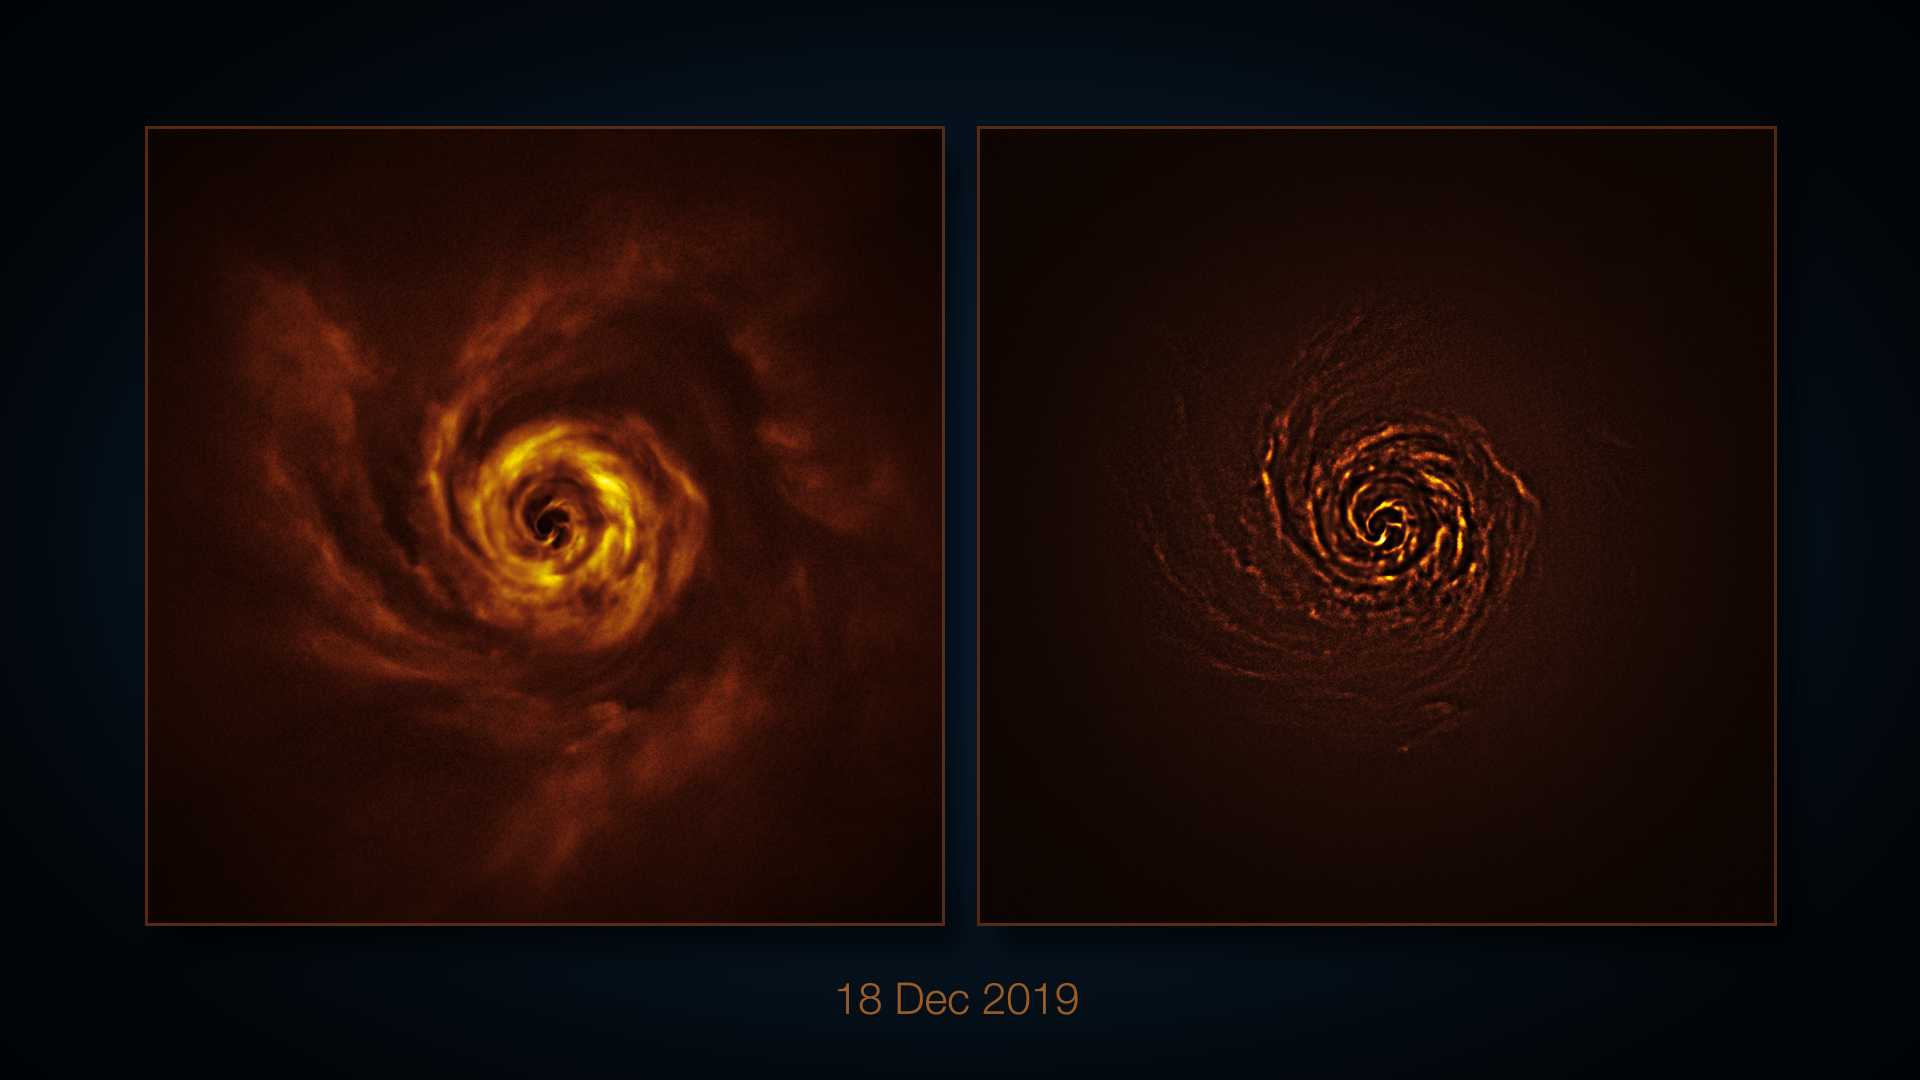

VLT image of the protoplanetary disc around AB Aurigae

This image, taken with the SPHERE instrument on ESO’s Very Large Telescope (VLT) shows a disc of material around the young star AB Aurigae, where planets might be forming. Similar observations taken over the course of four years show the disc rotating around the star. The image to the right has been processed to highlight certain features of the disc, such as spiral arms and radial shadows cast by dense clumps of material.

Credit: ESO/A. Boccaletti et al.